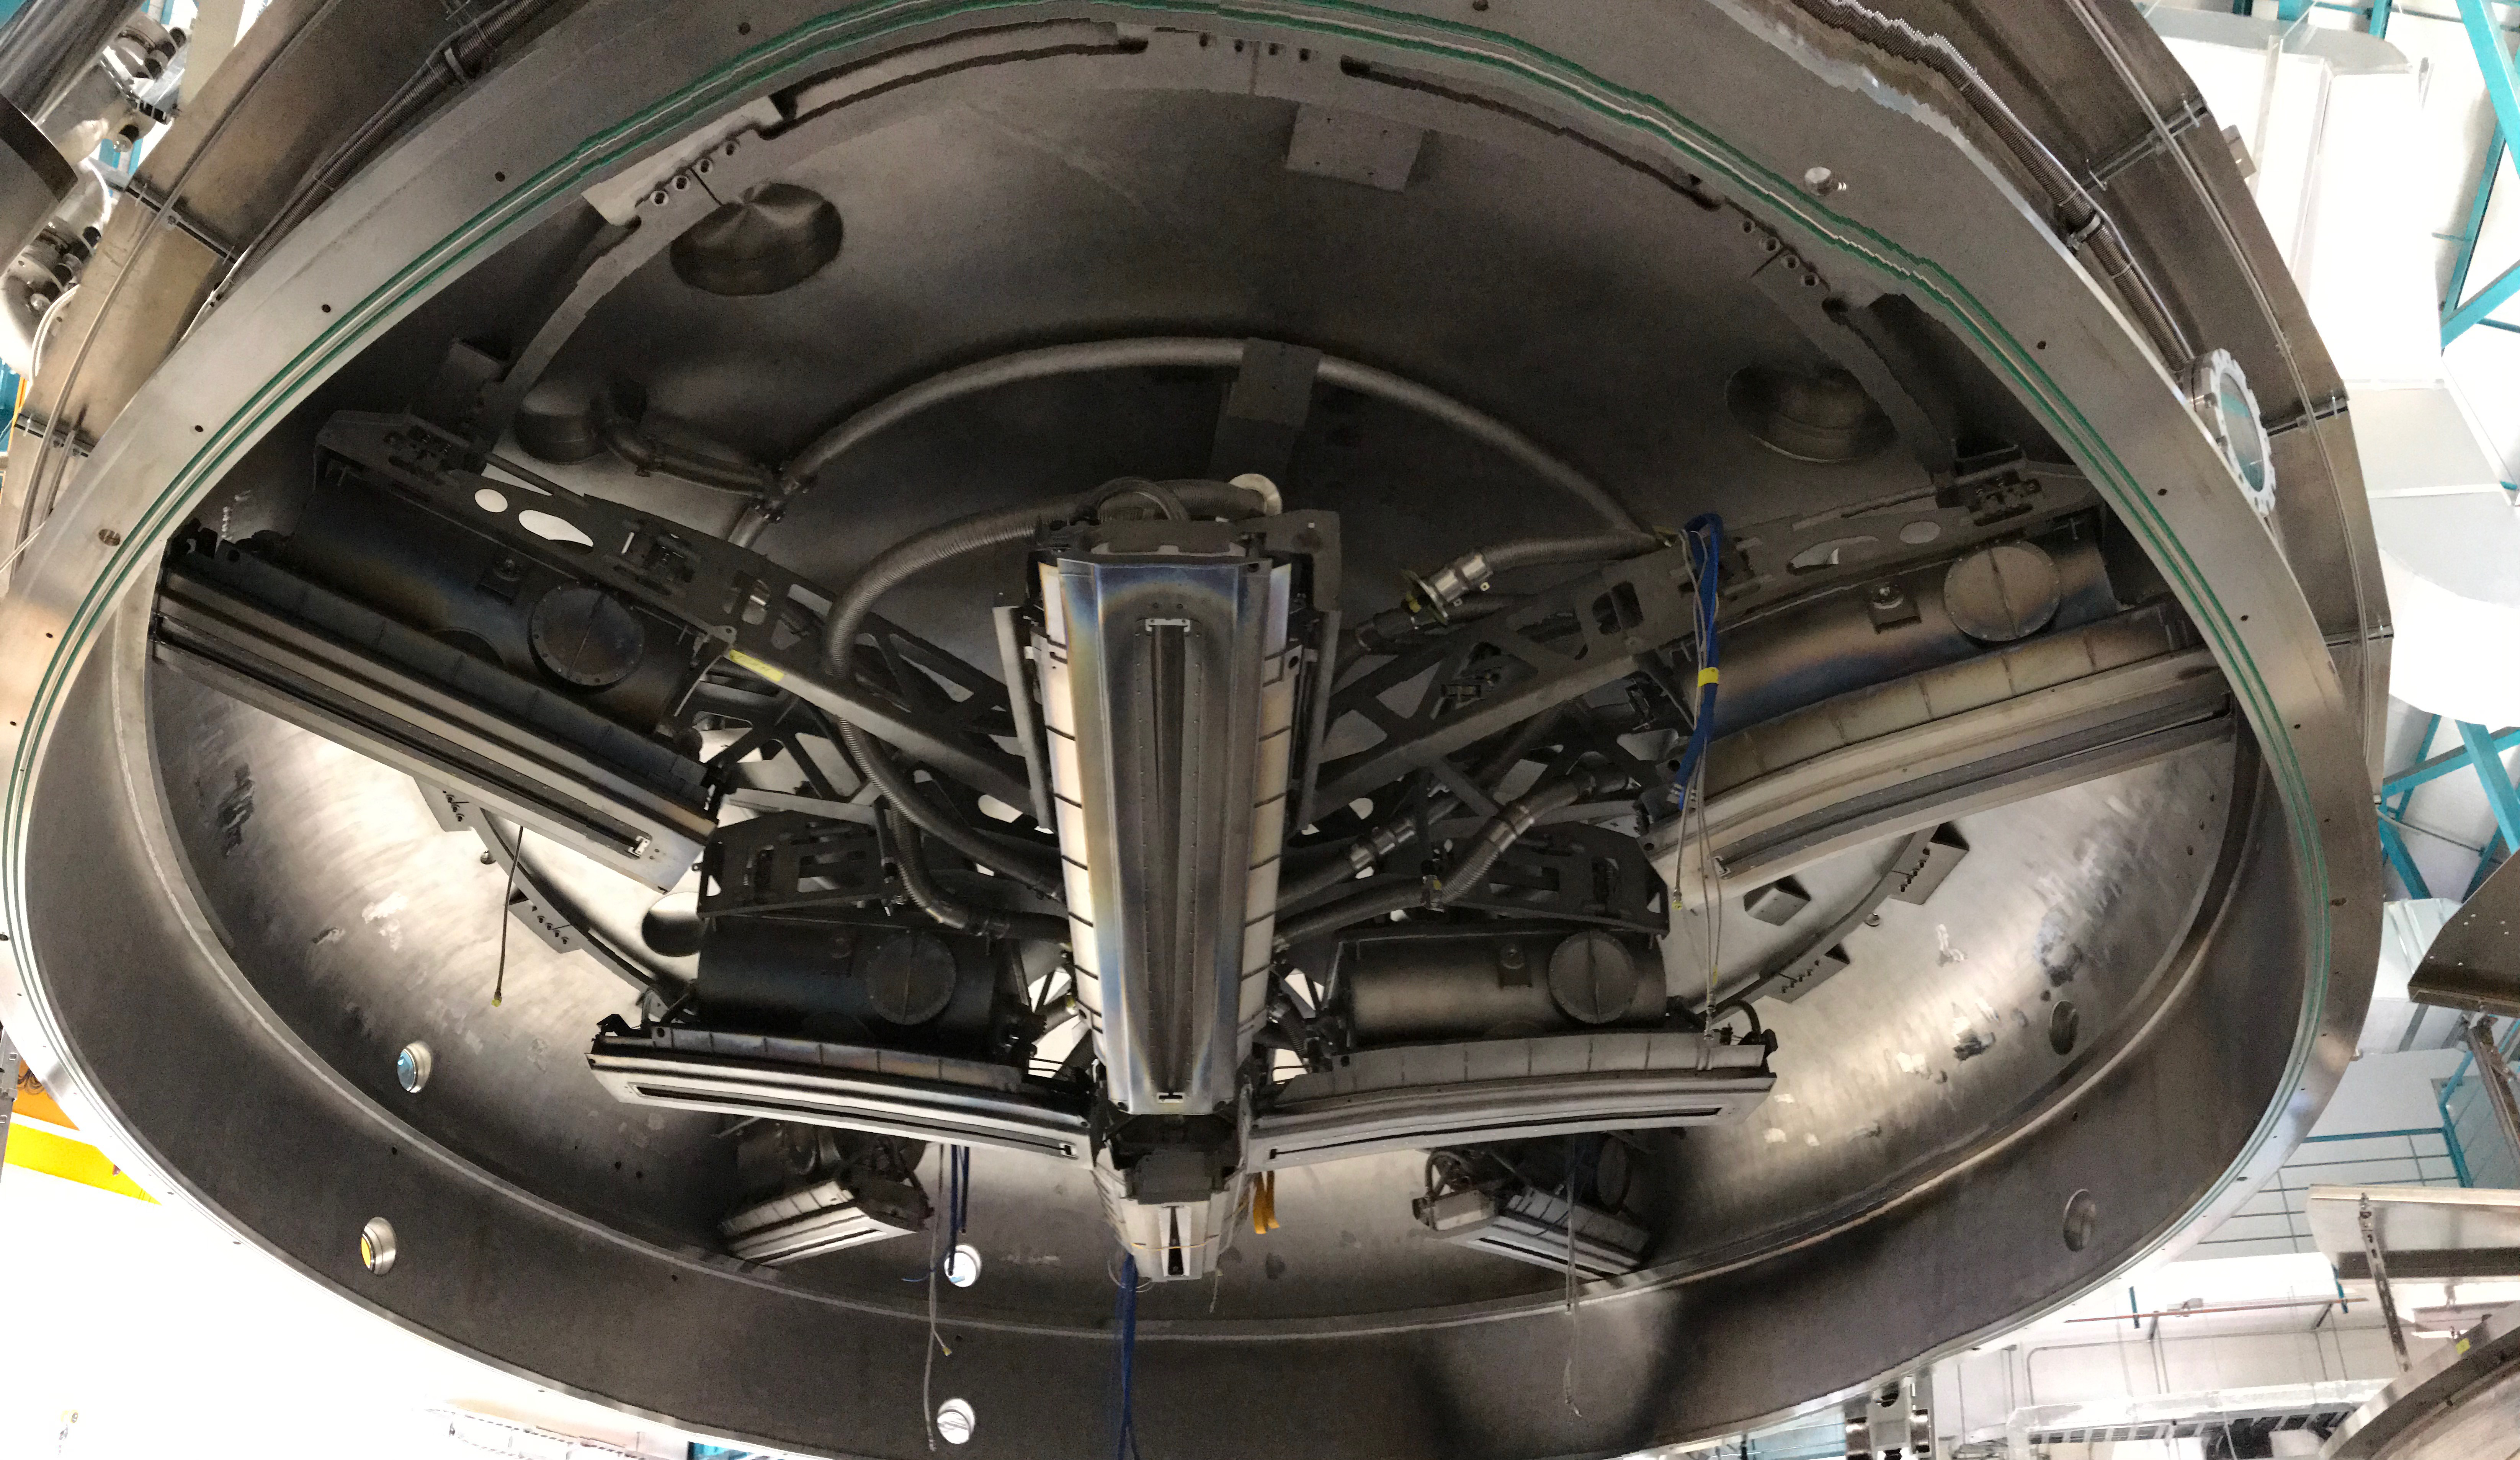

Coating Plant Assembly on Summit

A crew from Von Ardenne, the LSST Coating Chamber vendor, is currently onsite at the LSST summit facility building, performing work on the Coating Chamber, which arrived at the summit in November 2018. According to Tomislav Vucina, LSST Coatings Engineer, "The LSST Coating Chamber will be the largest, most modern, and most powerful mirror coating mechanism used by any telescope in the world." The Coating Chamber, which was constructed in Germany, is now beginning a six-month program of “assembly, integration, and commissioning,” which refers to installation of all components of the Coating Plant, and the testing necessary to ensure that everything works the way it’s supposed to. After final acceptance, and after both LSST mirrors arrive, the Coating Plant will be used to coat the Primary/Tertiary Mirror (M1M3) with aluminum, and the Secondary Mirror (M2) with silver.

Credit: Rubin Observatory/NSF/AURA